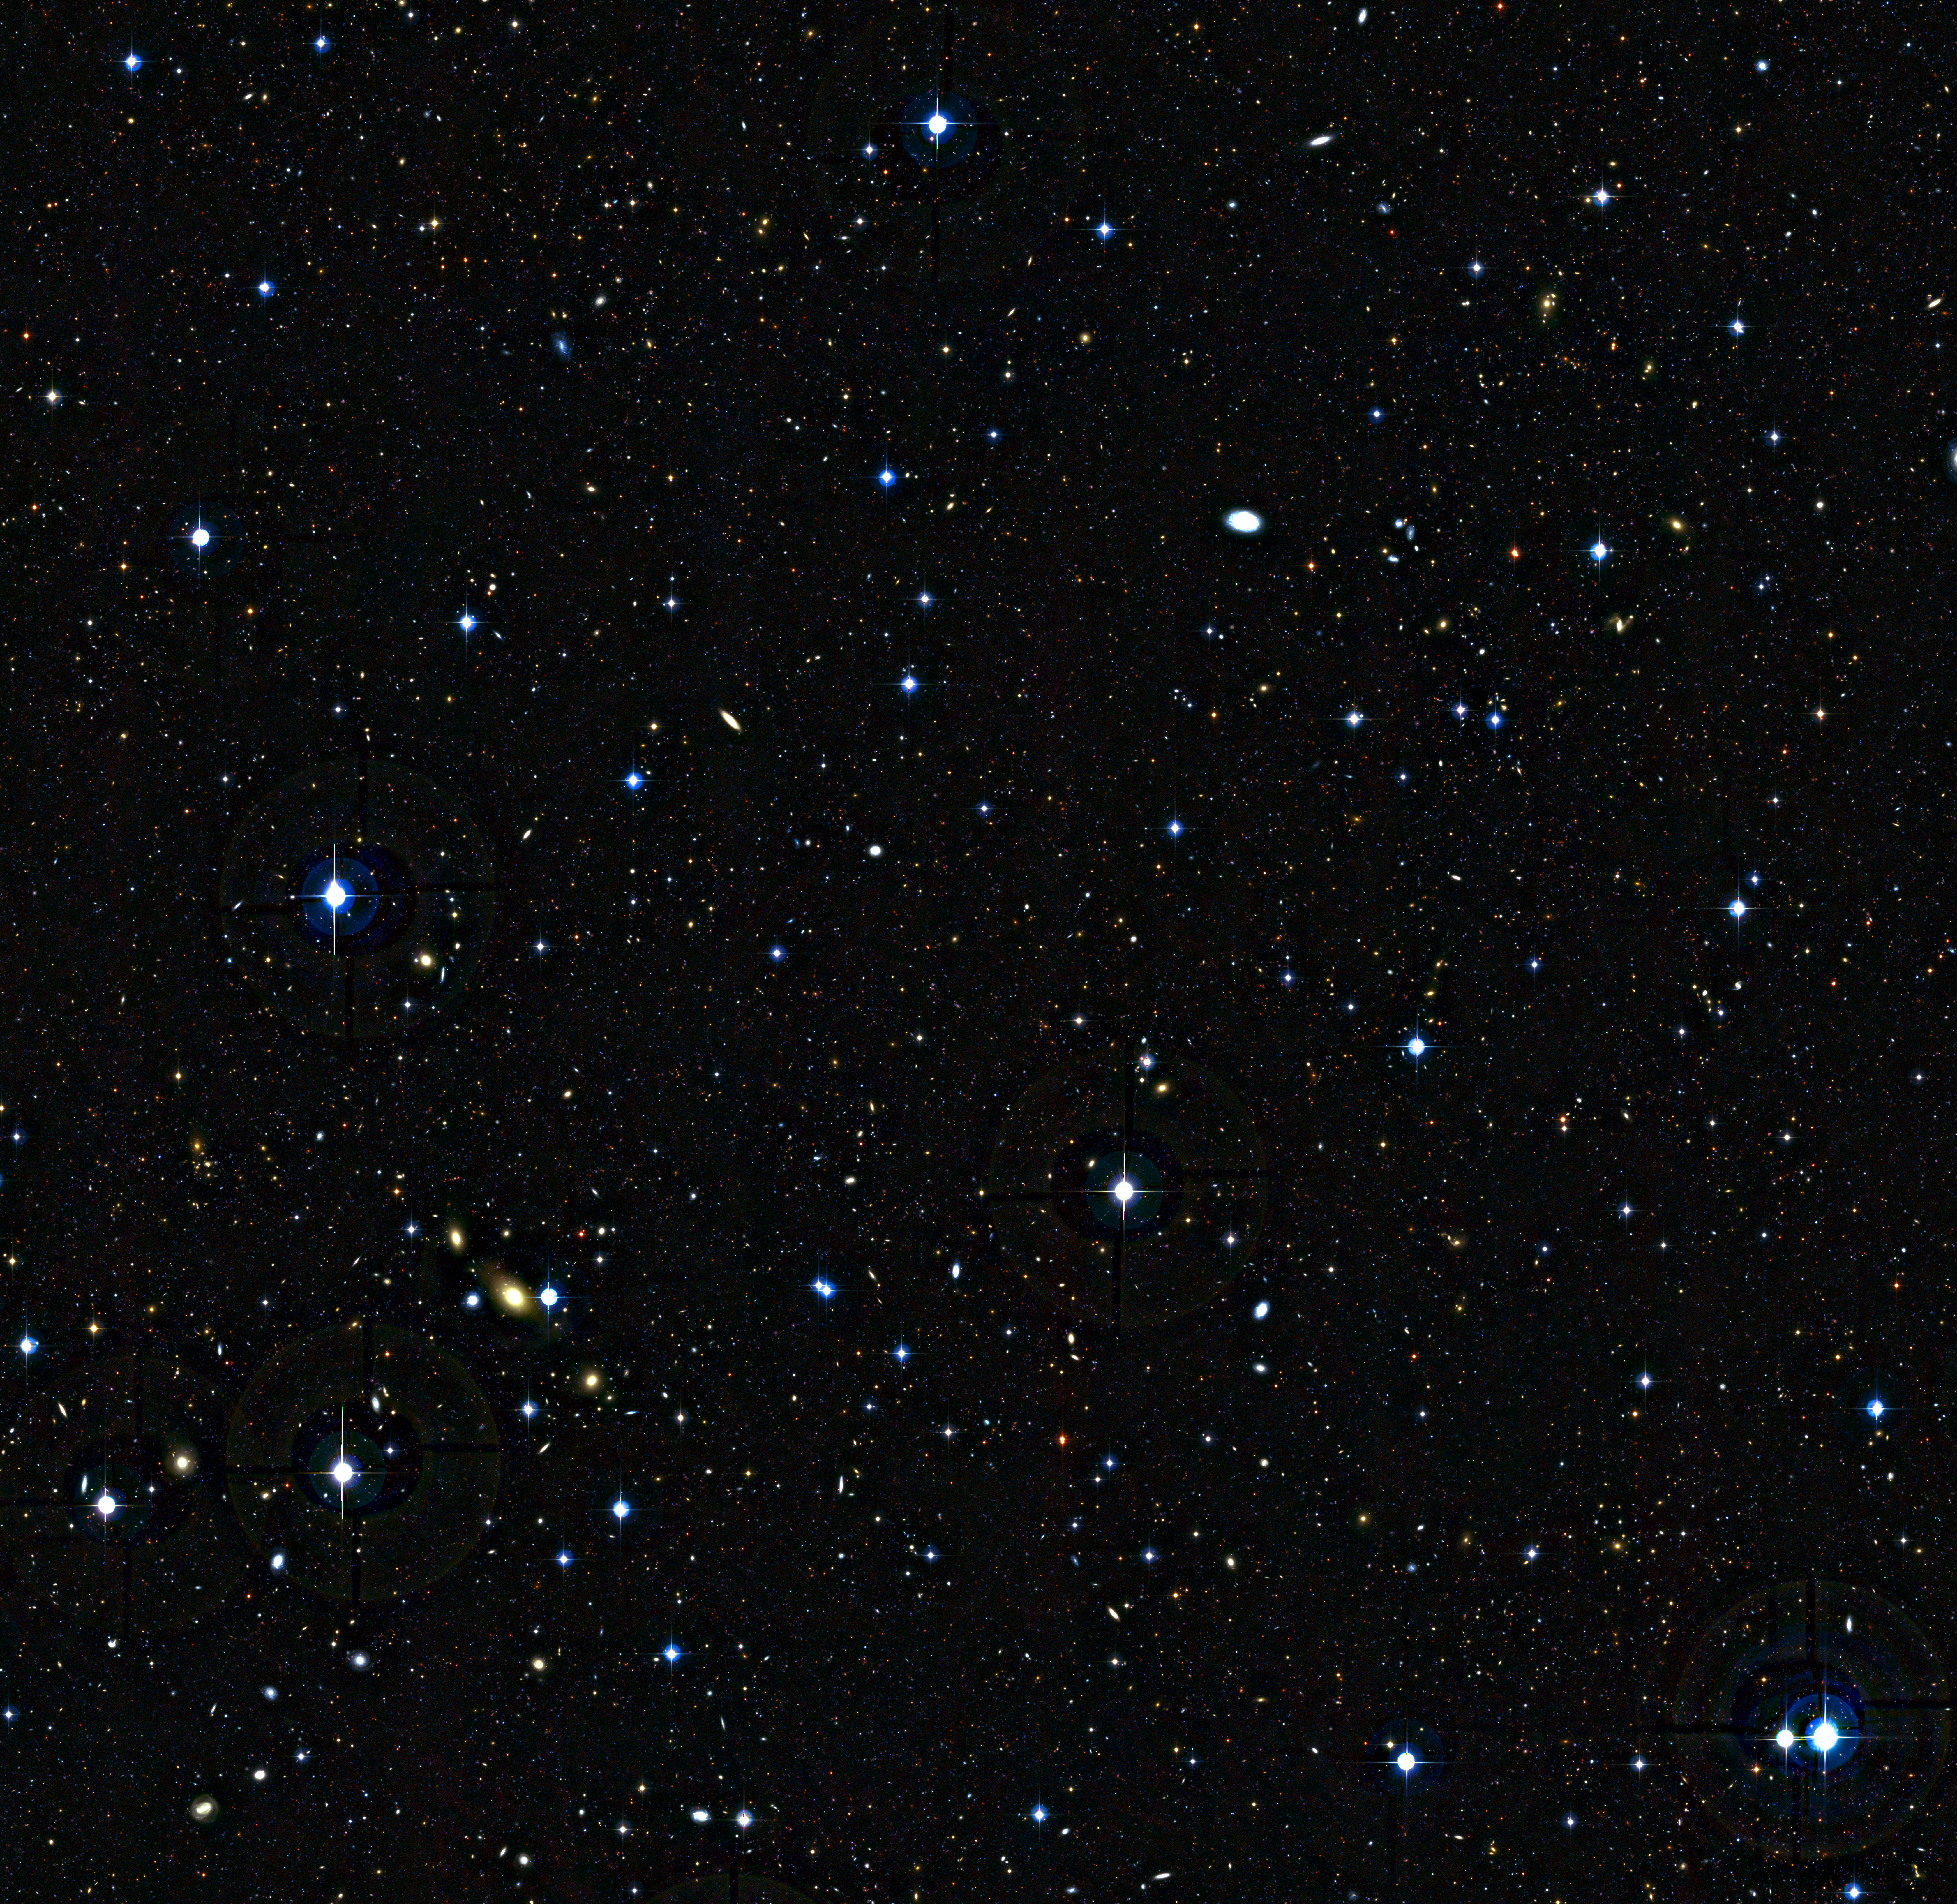

Teenage galaxies in the distant Universe (unannotated)

This deep view of a tiny patch of sky in the constellation of Cetus (The Sea Monster) shows a rich sea of galaxies at many different distances. A selection of these, seen as they were between three and five billion years after the Big Bang, was used in a new survey of the feeding habits of young galaxies as they grew through cosmic time that was made with ESO’s VLT and the SINFONI instrument.

Credit: ESO/CFHT